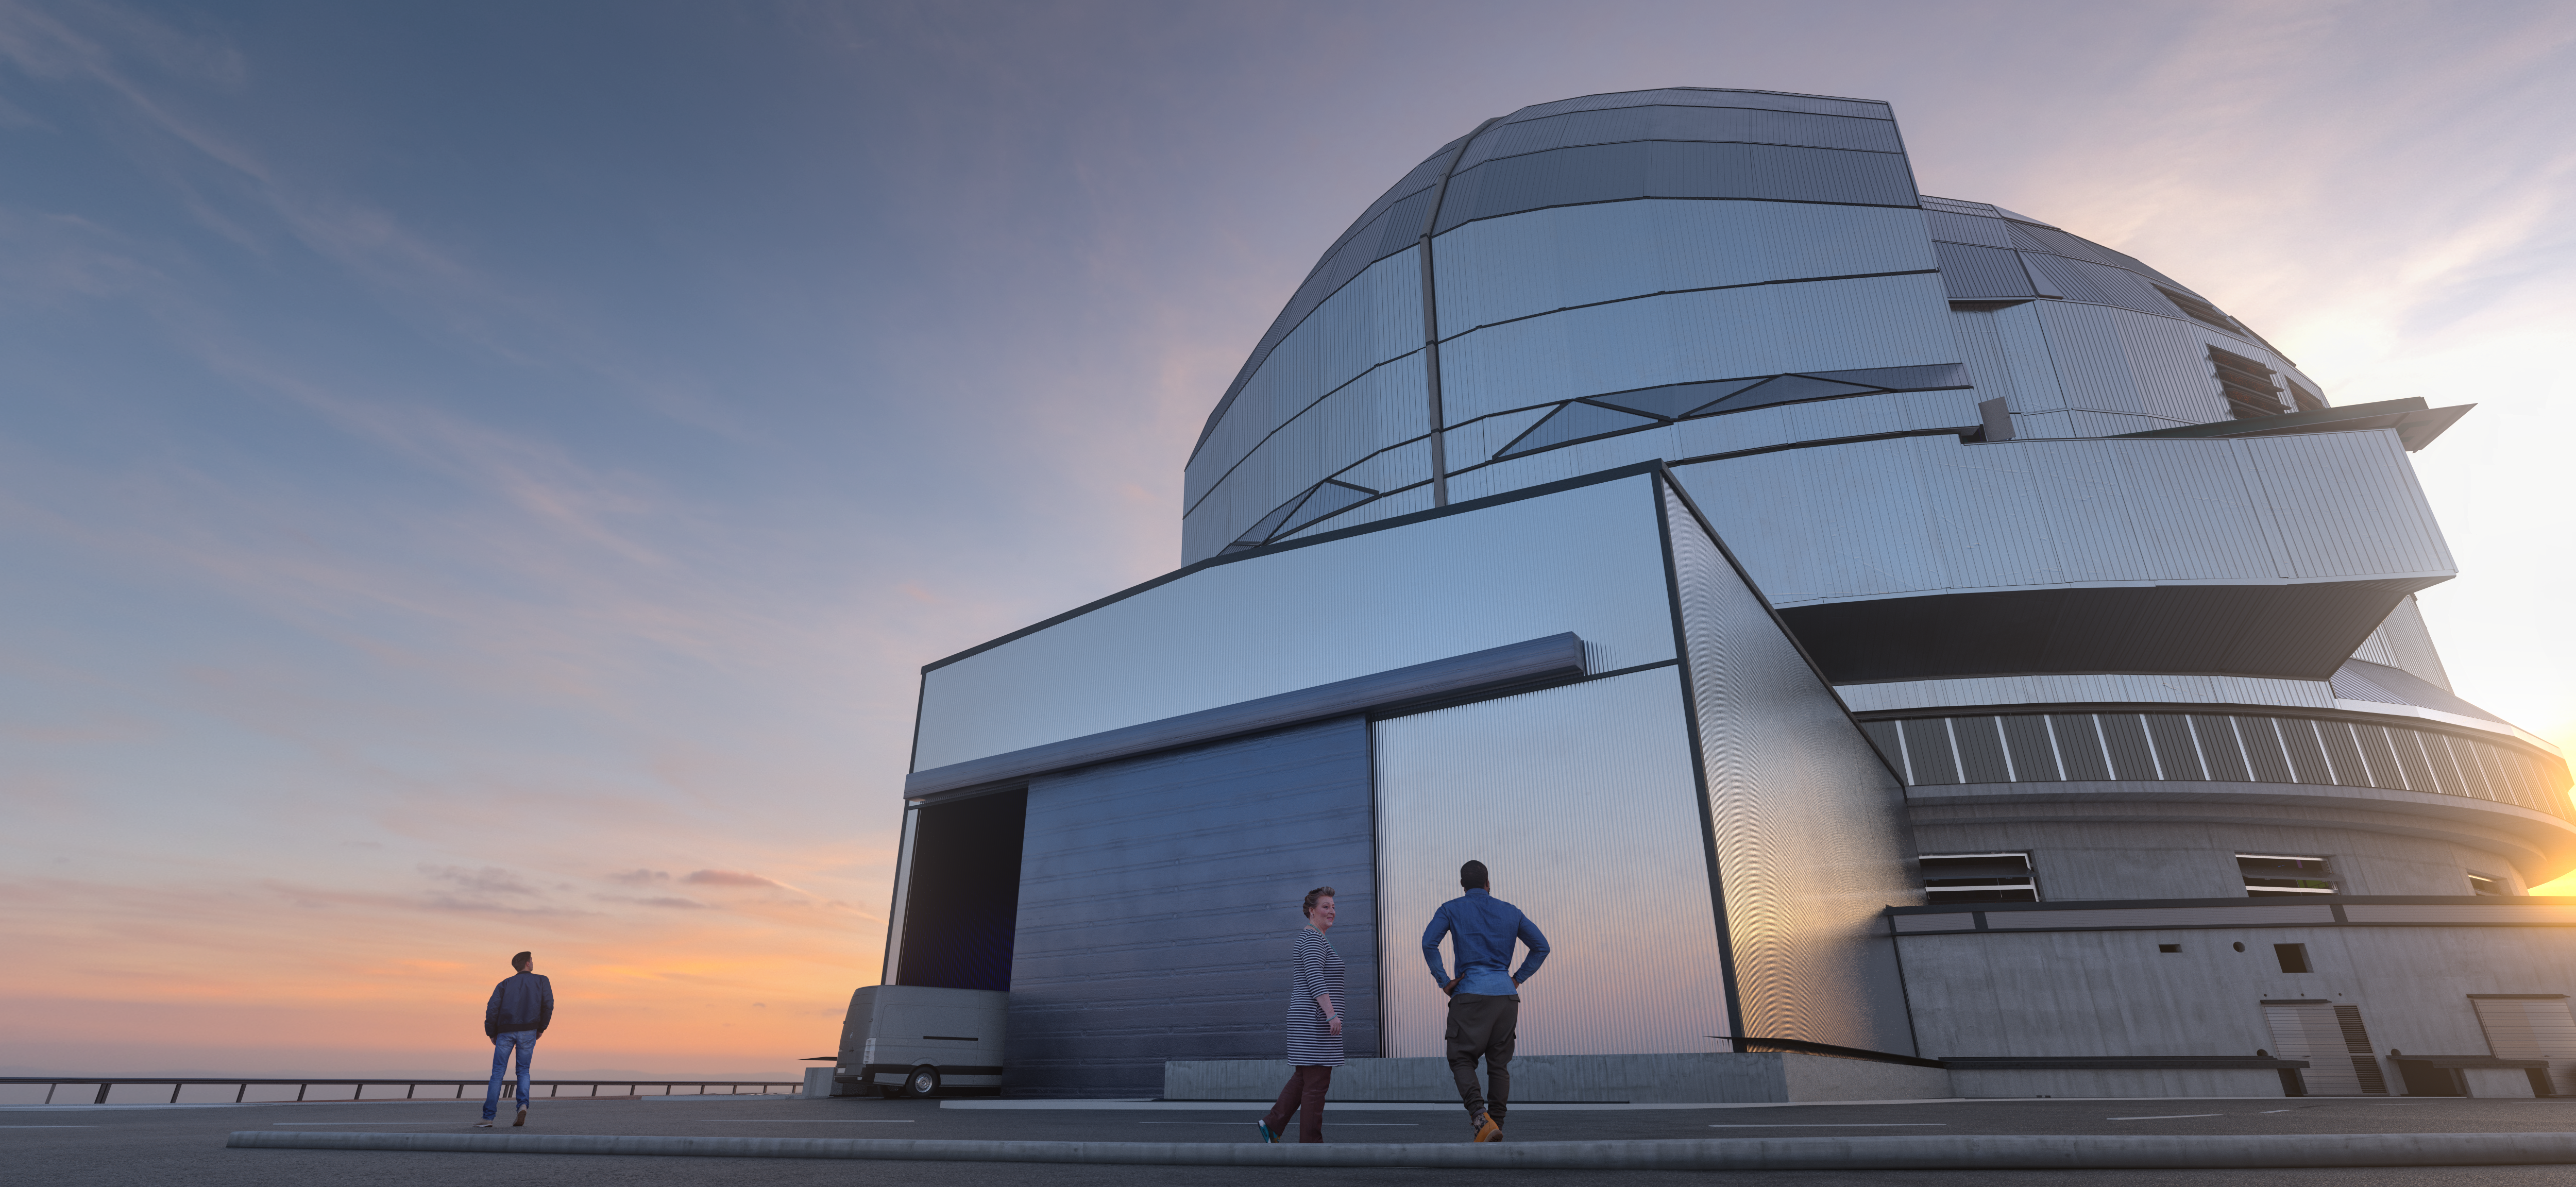

A Dome to the Heavens

This simulated design shows how the dome of the Extremely Large Telescope (ELT) will tower above the people working at the observatory in Chile’s Atacama Desert. Once built, the dome will stand about 80 metres high, dwarfing other similar constructions. The ELT dome and telescope structure contract, including the design, manufacture and construction is with the Italian consortium ACe and is the largest ground-based astronomy contract ever.

Credit: ESO